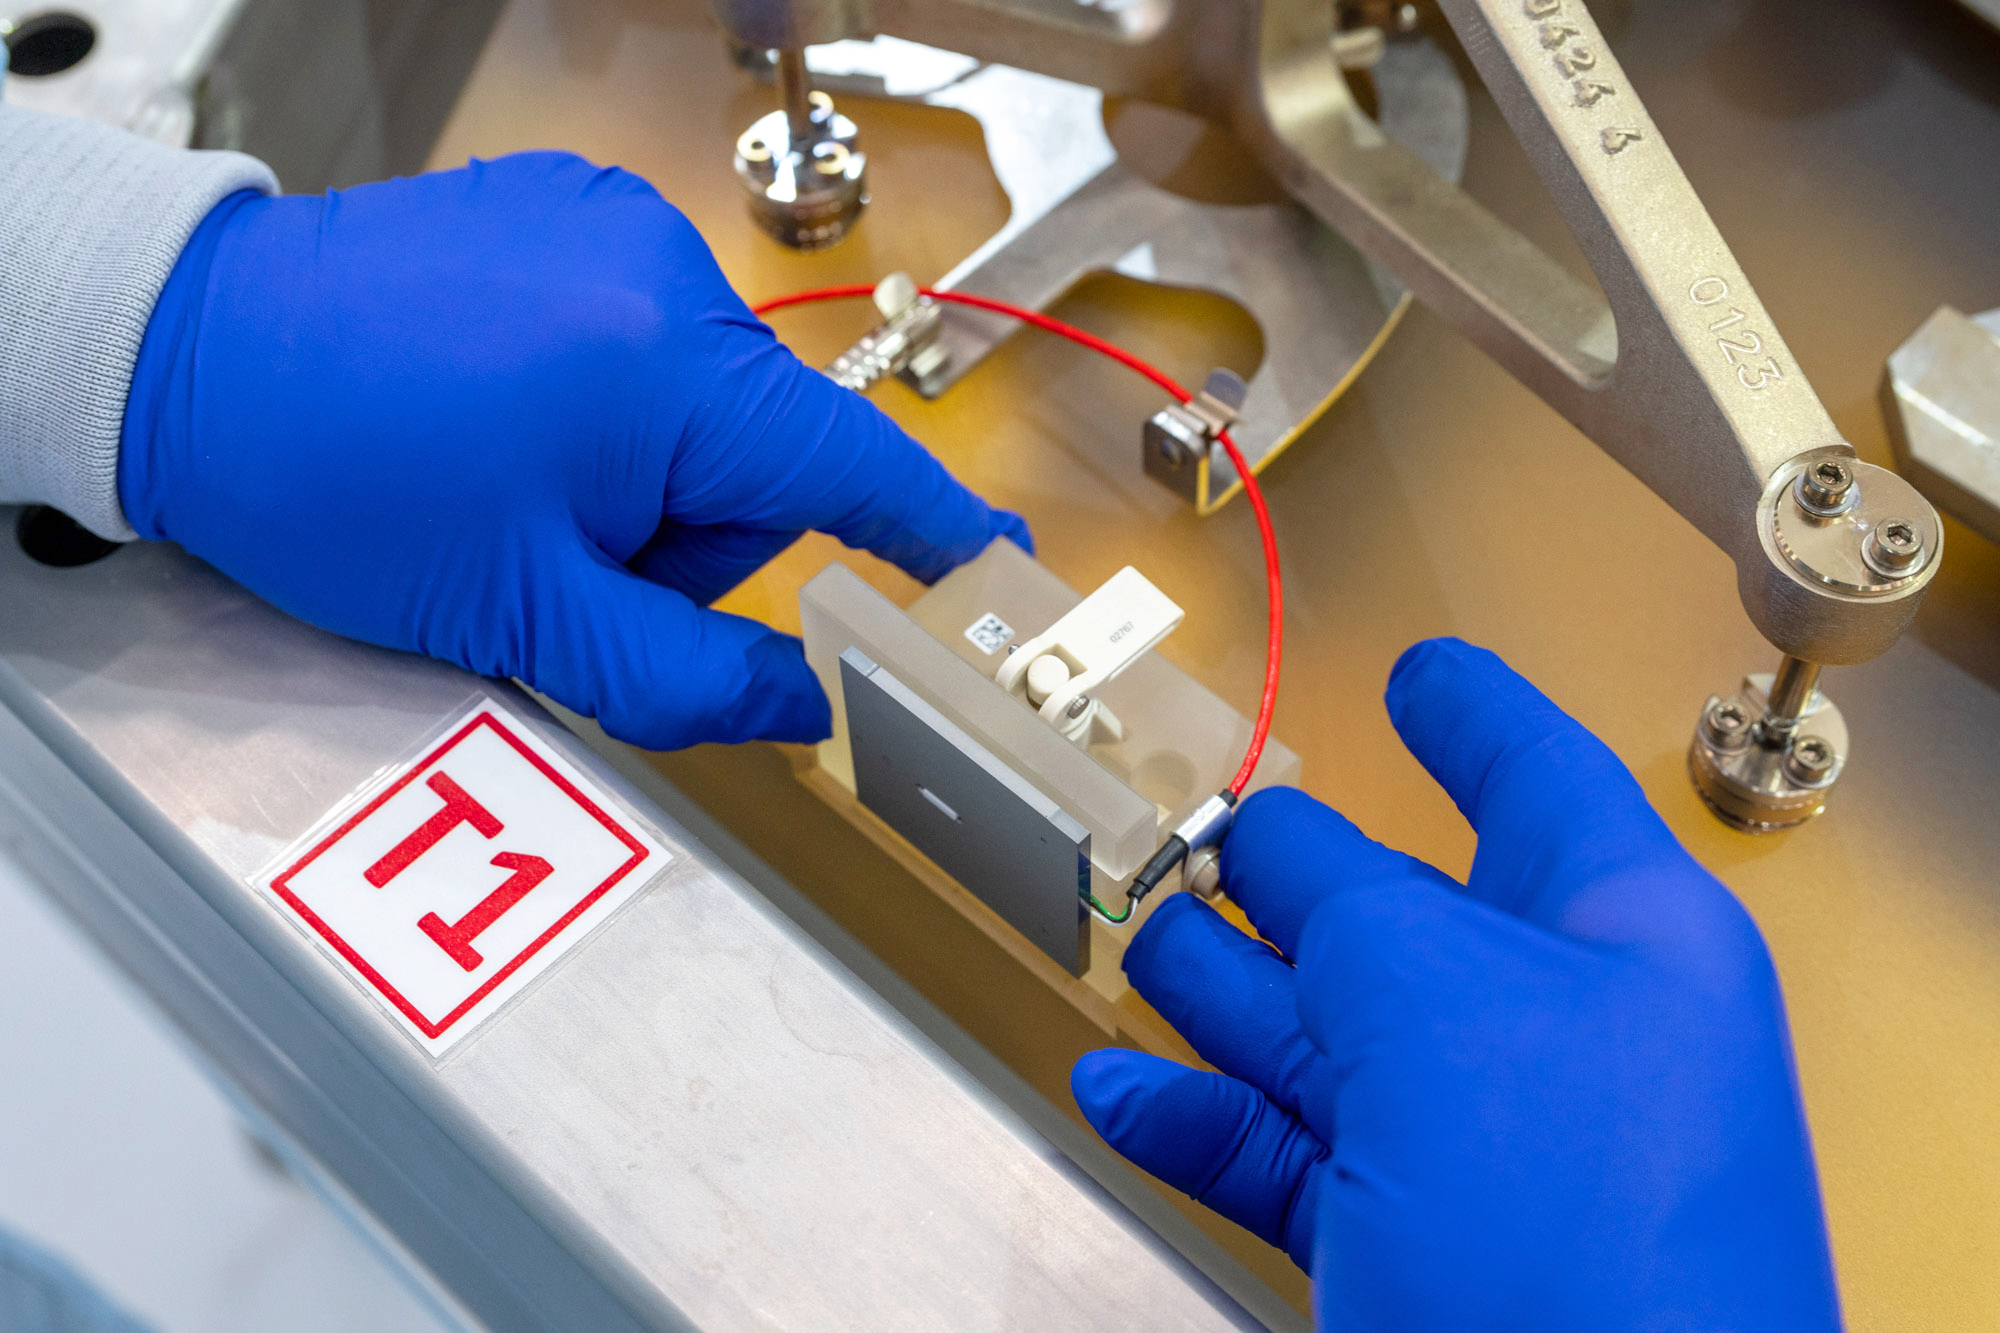

Placing the sensors of an ELT M1 segment

This photo was taken in the Extremely Large Telescope (ELT)'s Technical Facility (ETF). This is the site where all of the ELT's main mirror (M1) segments are coated, tested, and integrated. As part of the coating process, engineers need to remove the edge sensors and then put them back exactly where they belong.

Credit: ESO/G. Hüdepohl (atacamaphoto.com)